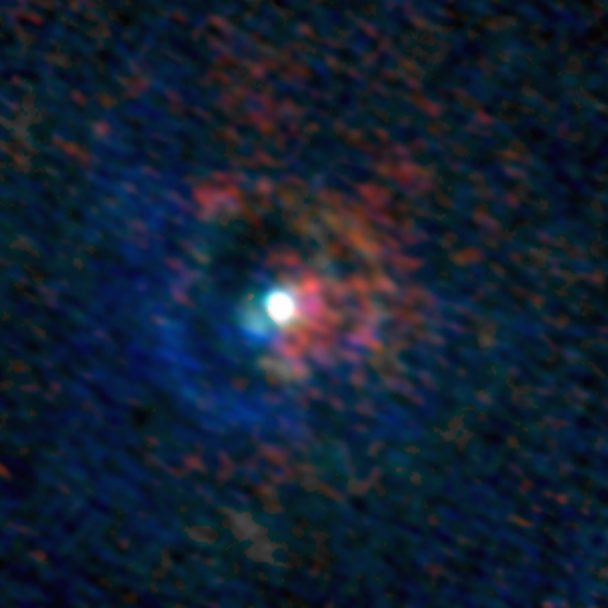

Stellar Winds- S Pav D=190 au

Astronomers used the Atacama Large Millimeter/submillimeter Array (ALMA) to observe a set of stellar winds around aging stars and present an explanation for the mesmerizing shapes of planetary nebulae. Contrary to common consensus, the team found that stellar winds are not spherical but have a form similar to that of planetary nebulae. The team concludes that interaction with an accompanying star or exoplanet shapes both the stellar winds and planetary nebulae. The findings were published in Science.

This image gallery of stellar winds around cool ageing stars shows a variety of morphologies, including disks, cones, and spirals. The blue color represents material that is coming towards you; red is material that is moving away from you.

Credit: L. Decin, ESO/ALMA